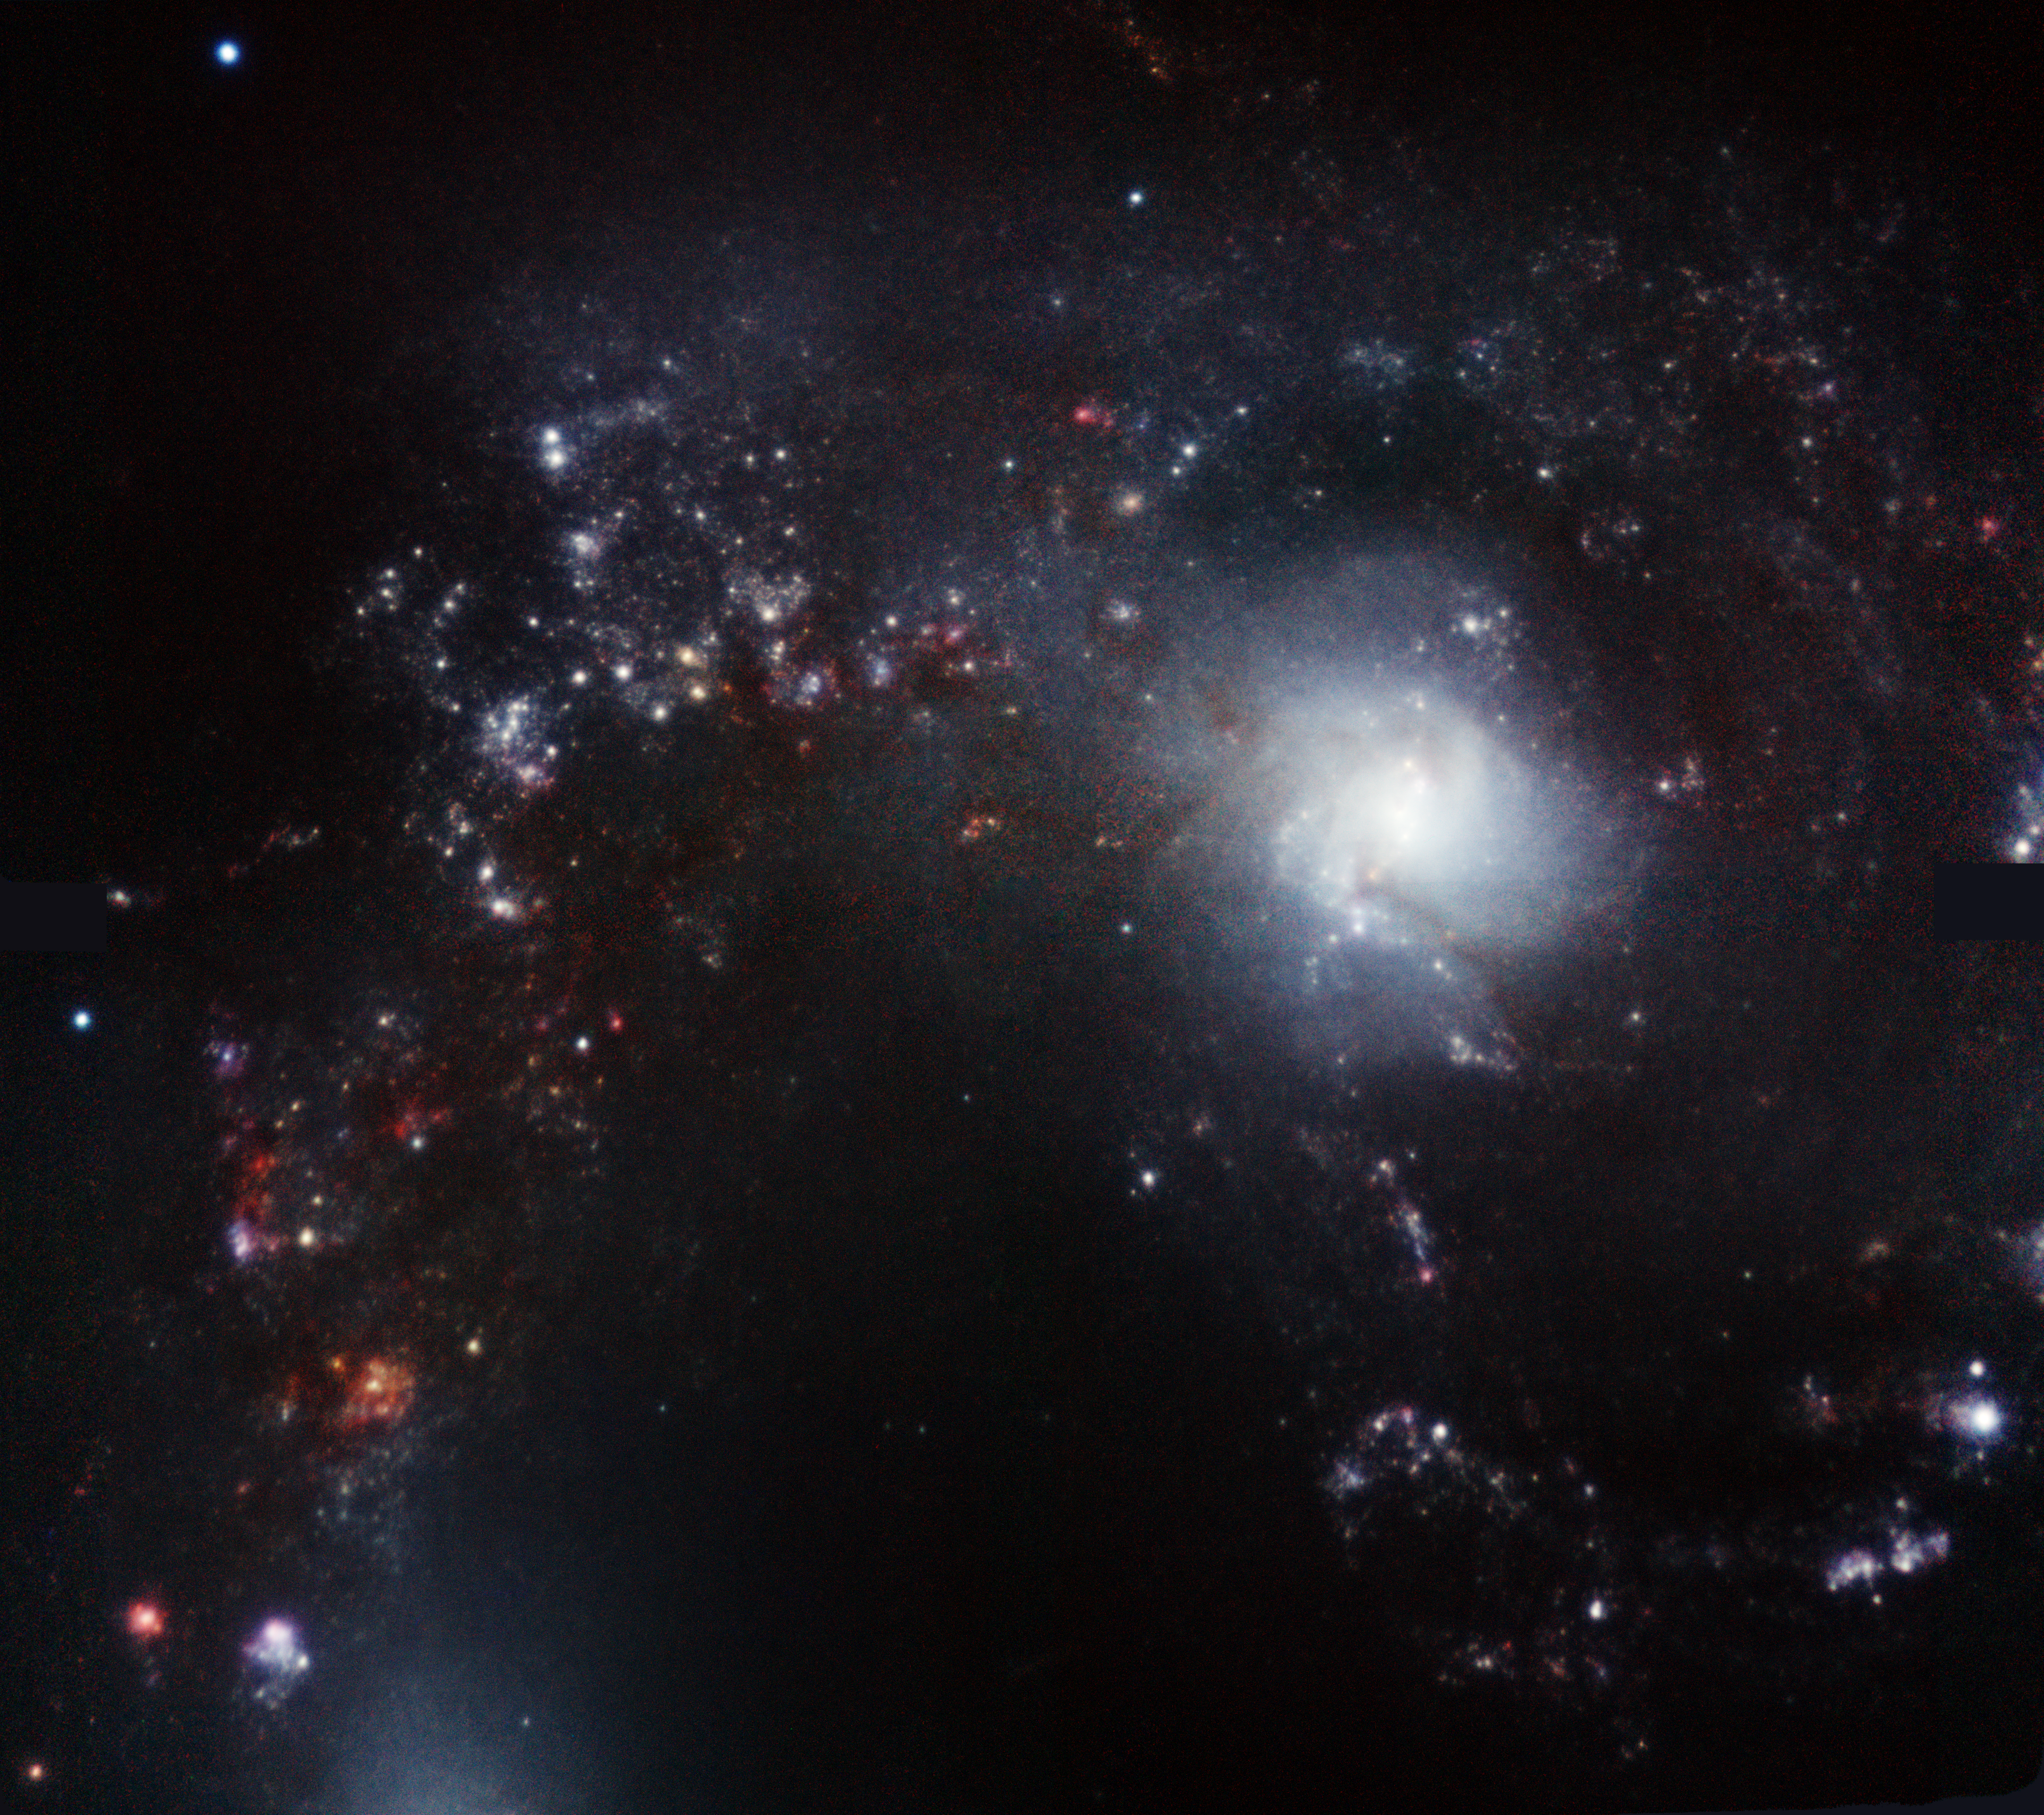

NGC 4038 Antenna Galaxy

This near-infrared image obtained with GeMS adaptive optics system reveals remarkable, colorful details in NGC 4038, one of the components of the Antennae Galaxies (NGC 4038/NGC 4039). This starburst system, only about 10.5 million light-years distant, harbors a rich population of massive young clusters, whose formation has been triggered by the interaction of the two galaxies.

Credit: International Gemini Observatory, Rodrigo Carrasco (Gemini), GeMS System Verification Team and T.A. Rector (University of Alaska Anchorage)